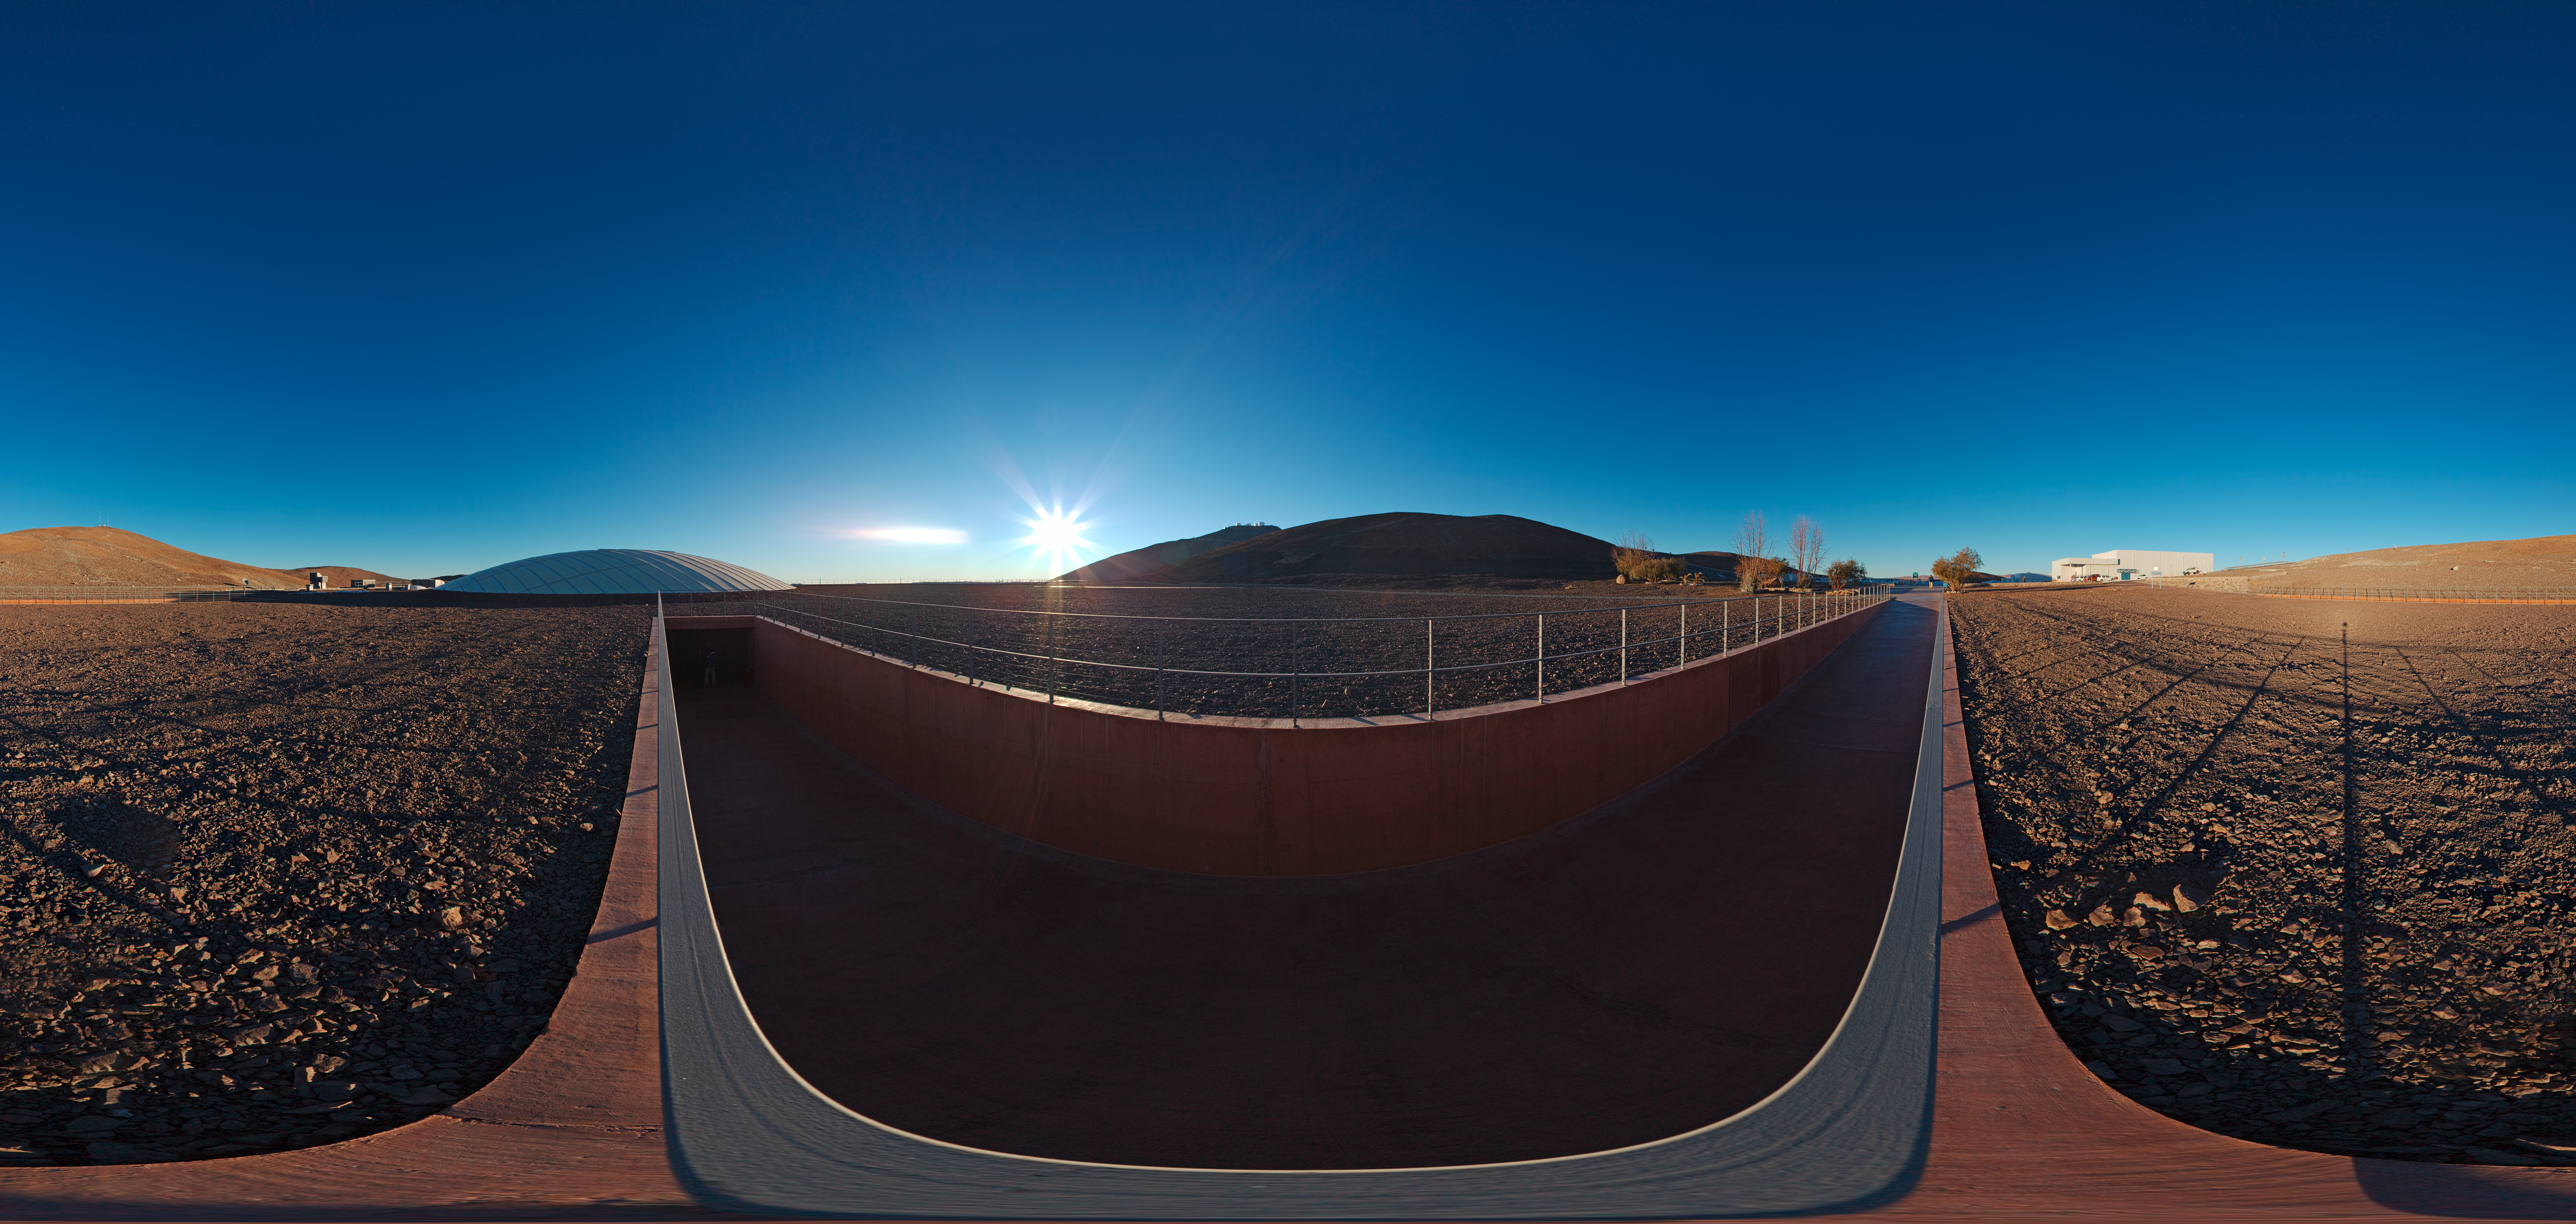

Panorama of the entrance to the Residencia

360 degree panorama of the entrance to La Residencia at Paranal. The observatory can be seen atop the mountain just in the centre of the image.

Credit: ESO